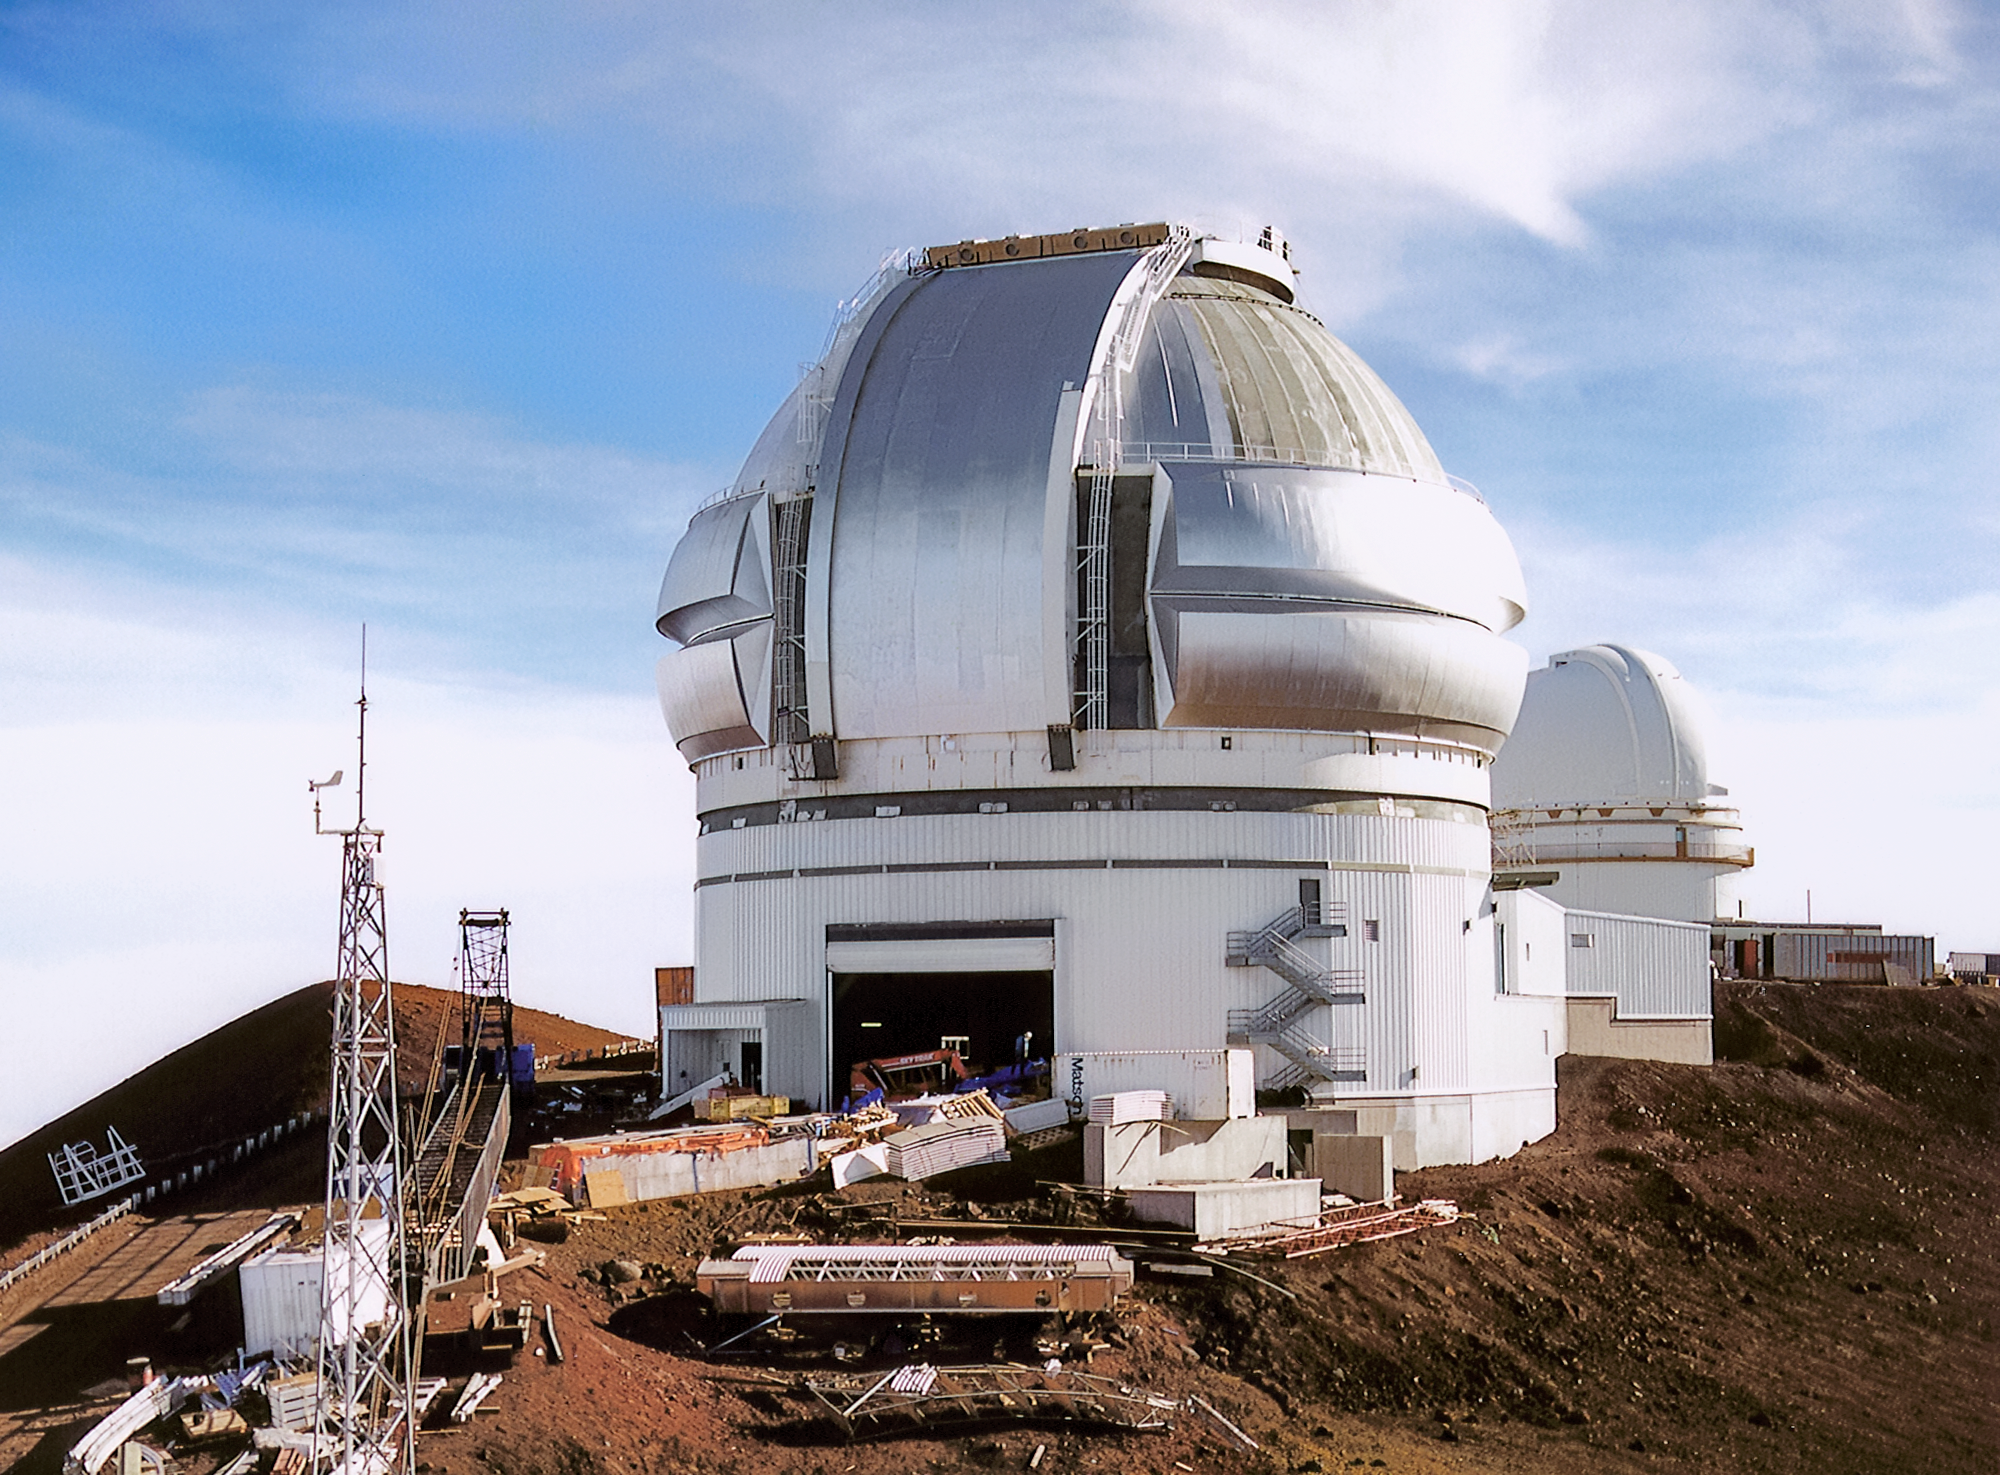

Gemini North Under Construction in 1997

Gemini North under construction on Maunakea in 1997. The dome was in weathertight condition. This view was taken from the nearby Canada–France–Hawai’i Telescope.

Credit: International Gemini Observatory/NOIRLab/NSF/AURA